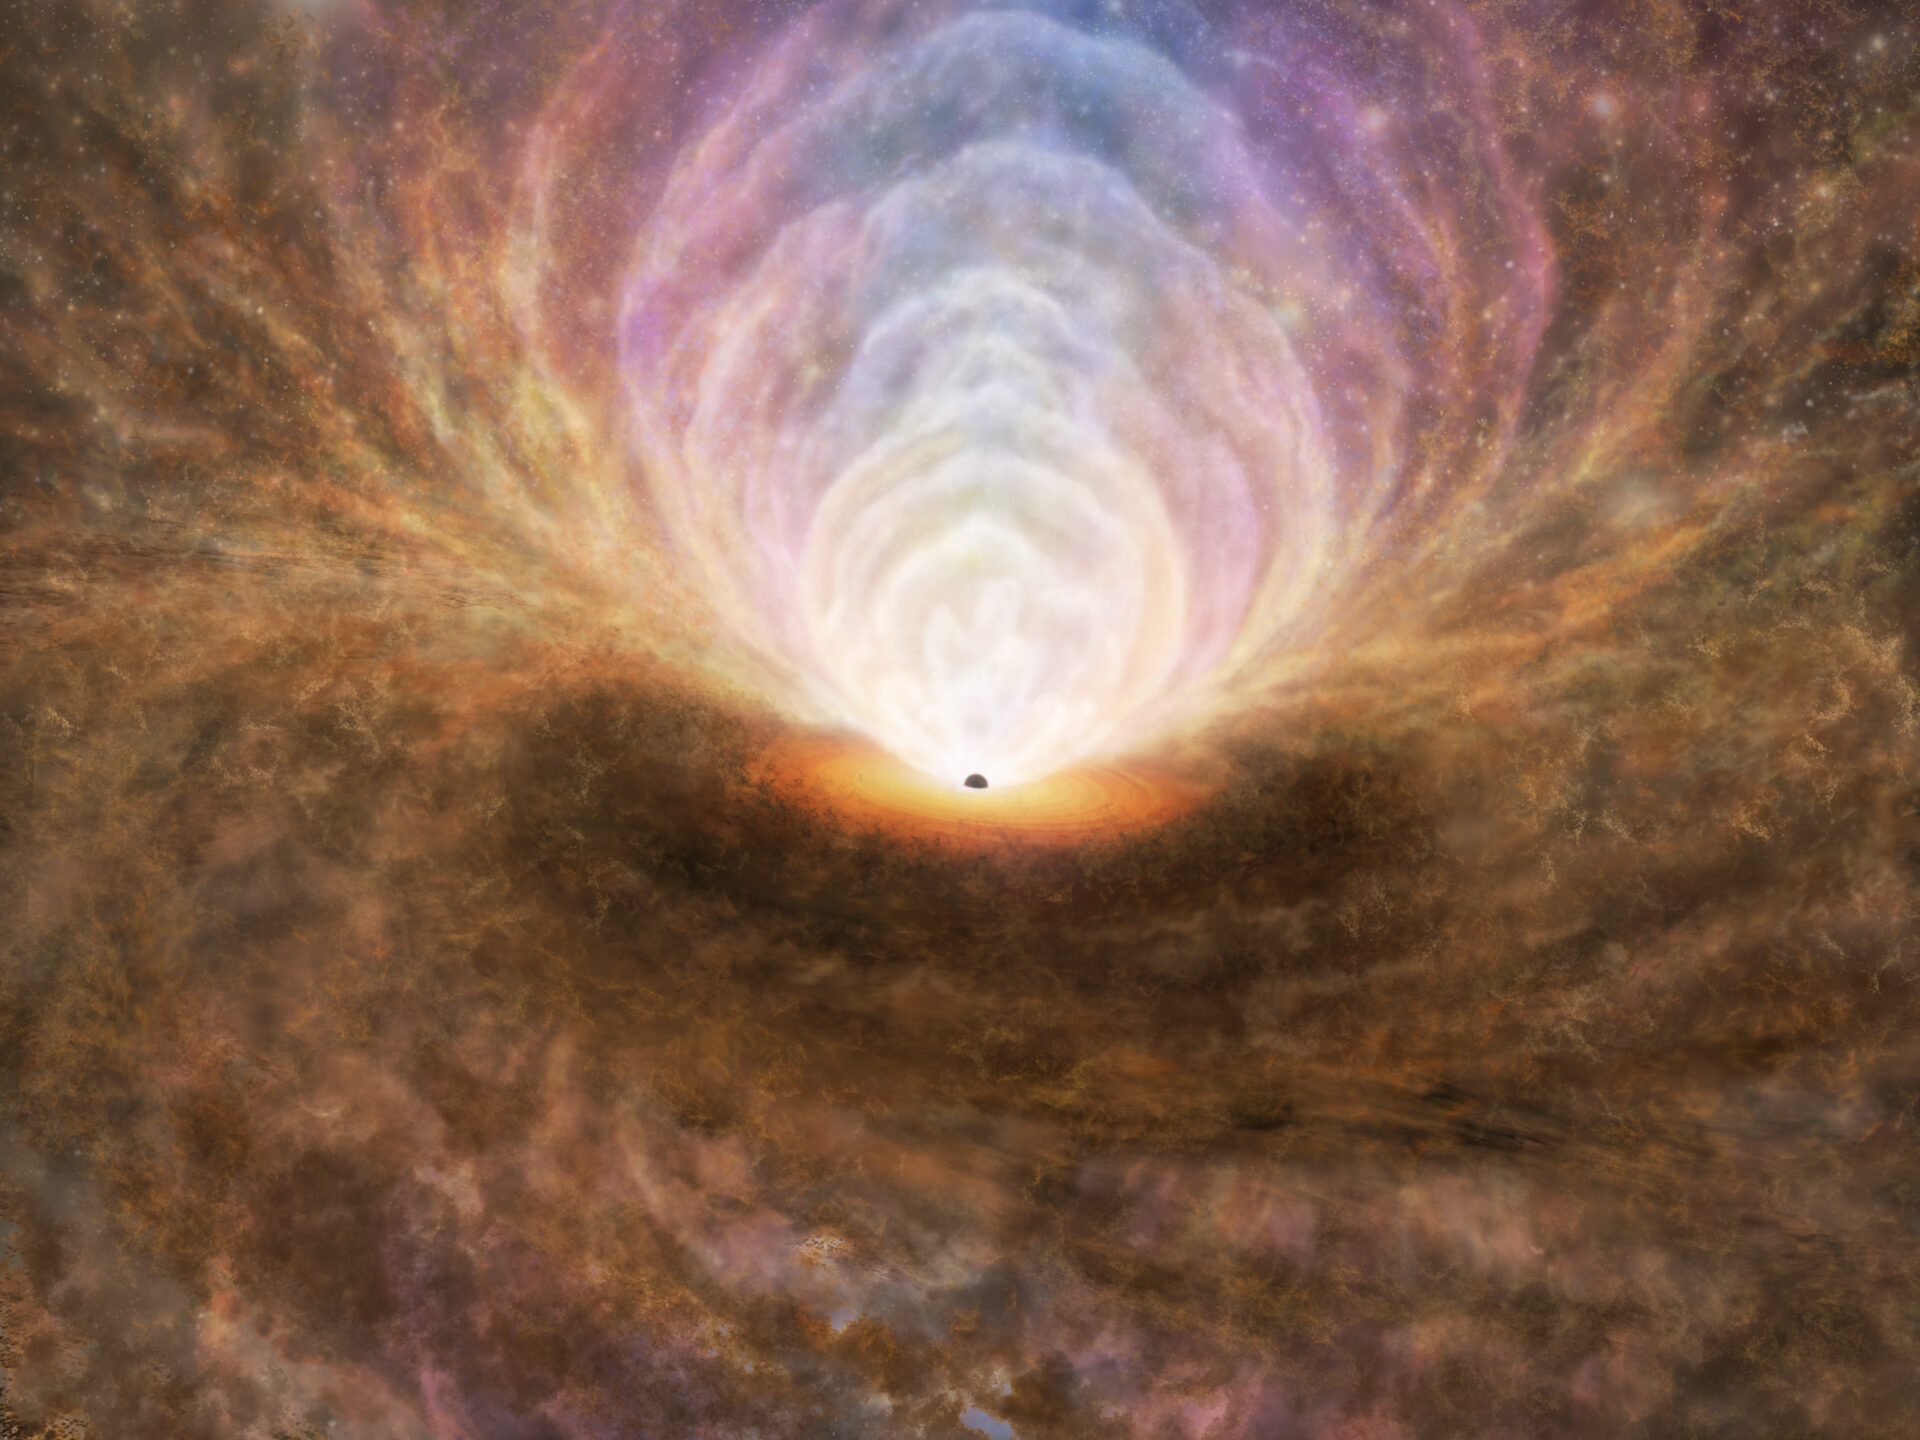

Distribution of interstellar medium in the active galactic nucleus

An illustration depicting the distribution of interstellar medium in the active galactic nucleus based on the results of this observation. High-density molecular gas flows from the galaxy towards the black hole along the plane of the disk. The material accumulated around the black hole generates a tremendous amount of energy, causing the molecular gas to be destroyed and transformed into atomic and plasma phases. Most of these multiphase gases are expelled away via outflows from the nucleus (including plasma outflows primarily occurring in the direction above the disk and atomic or molecular outflows mainly occurring diagonally). Still, most of these outflows will fall back to the disk, acting like a gas fountain.

Credit: ALMA (ESO/NAOJ/NRAO), T. Izumi et al